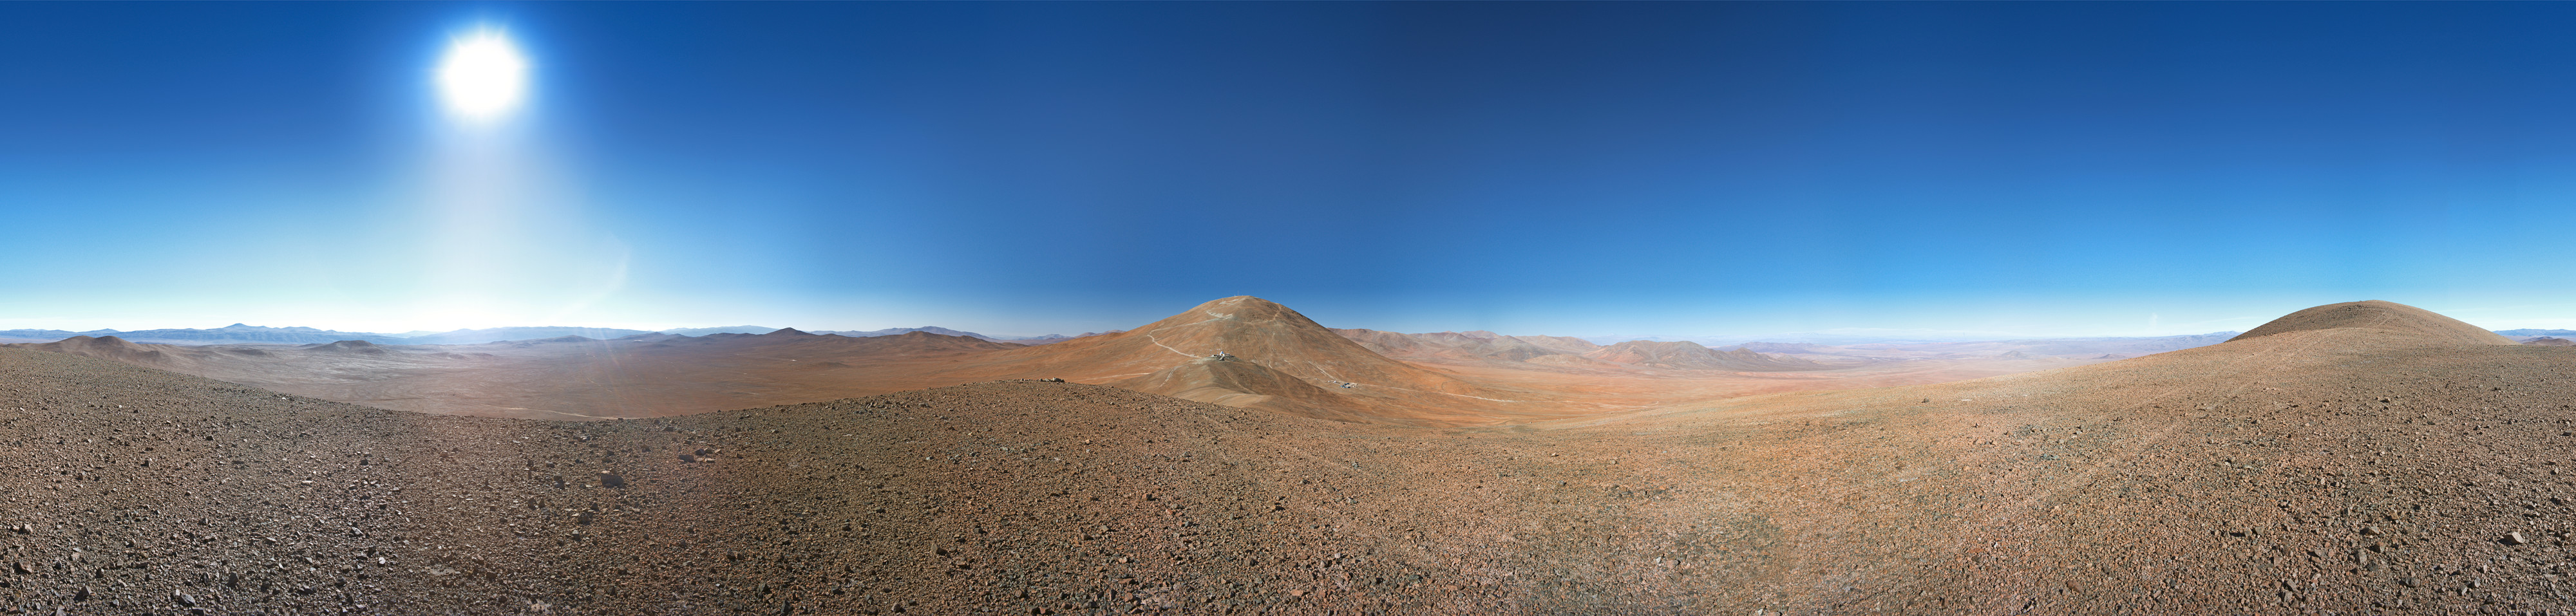

Cerro Armazones

This 360 degree panorama image shows the 3046-metre-high Cerro Armazones, located just 20 kilometres east of Paranal in the Chilean Atacama Desert. This has been selected as the future site for the Extremely Large Telescope (ELT). With a primary mirror 39 metres in diameter, the ELT will be the world's largest eye on the sky.

Credit: ESO